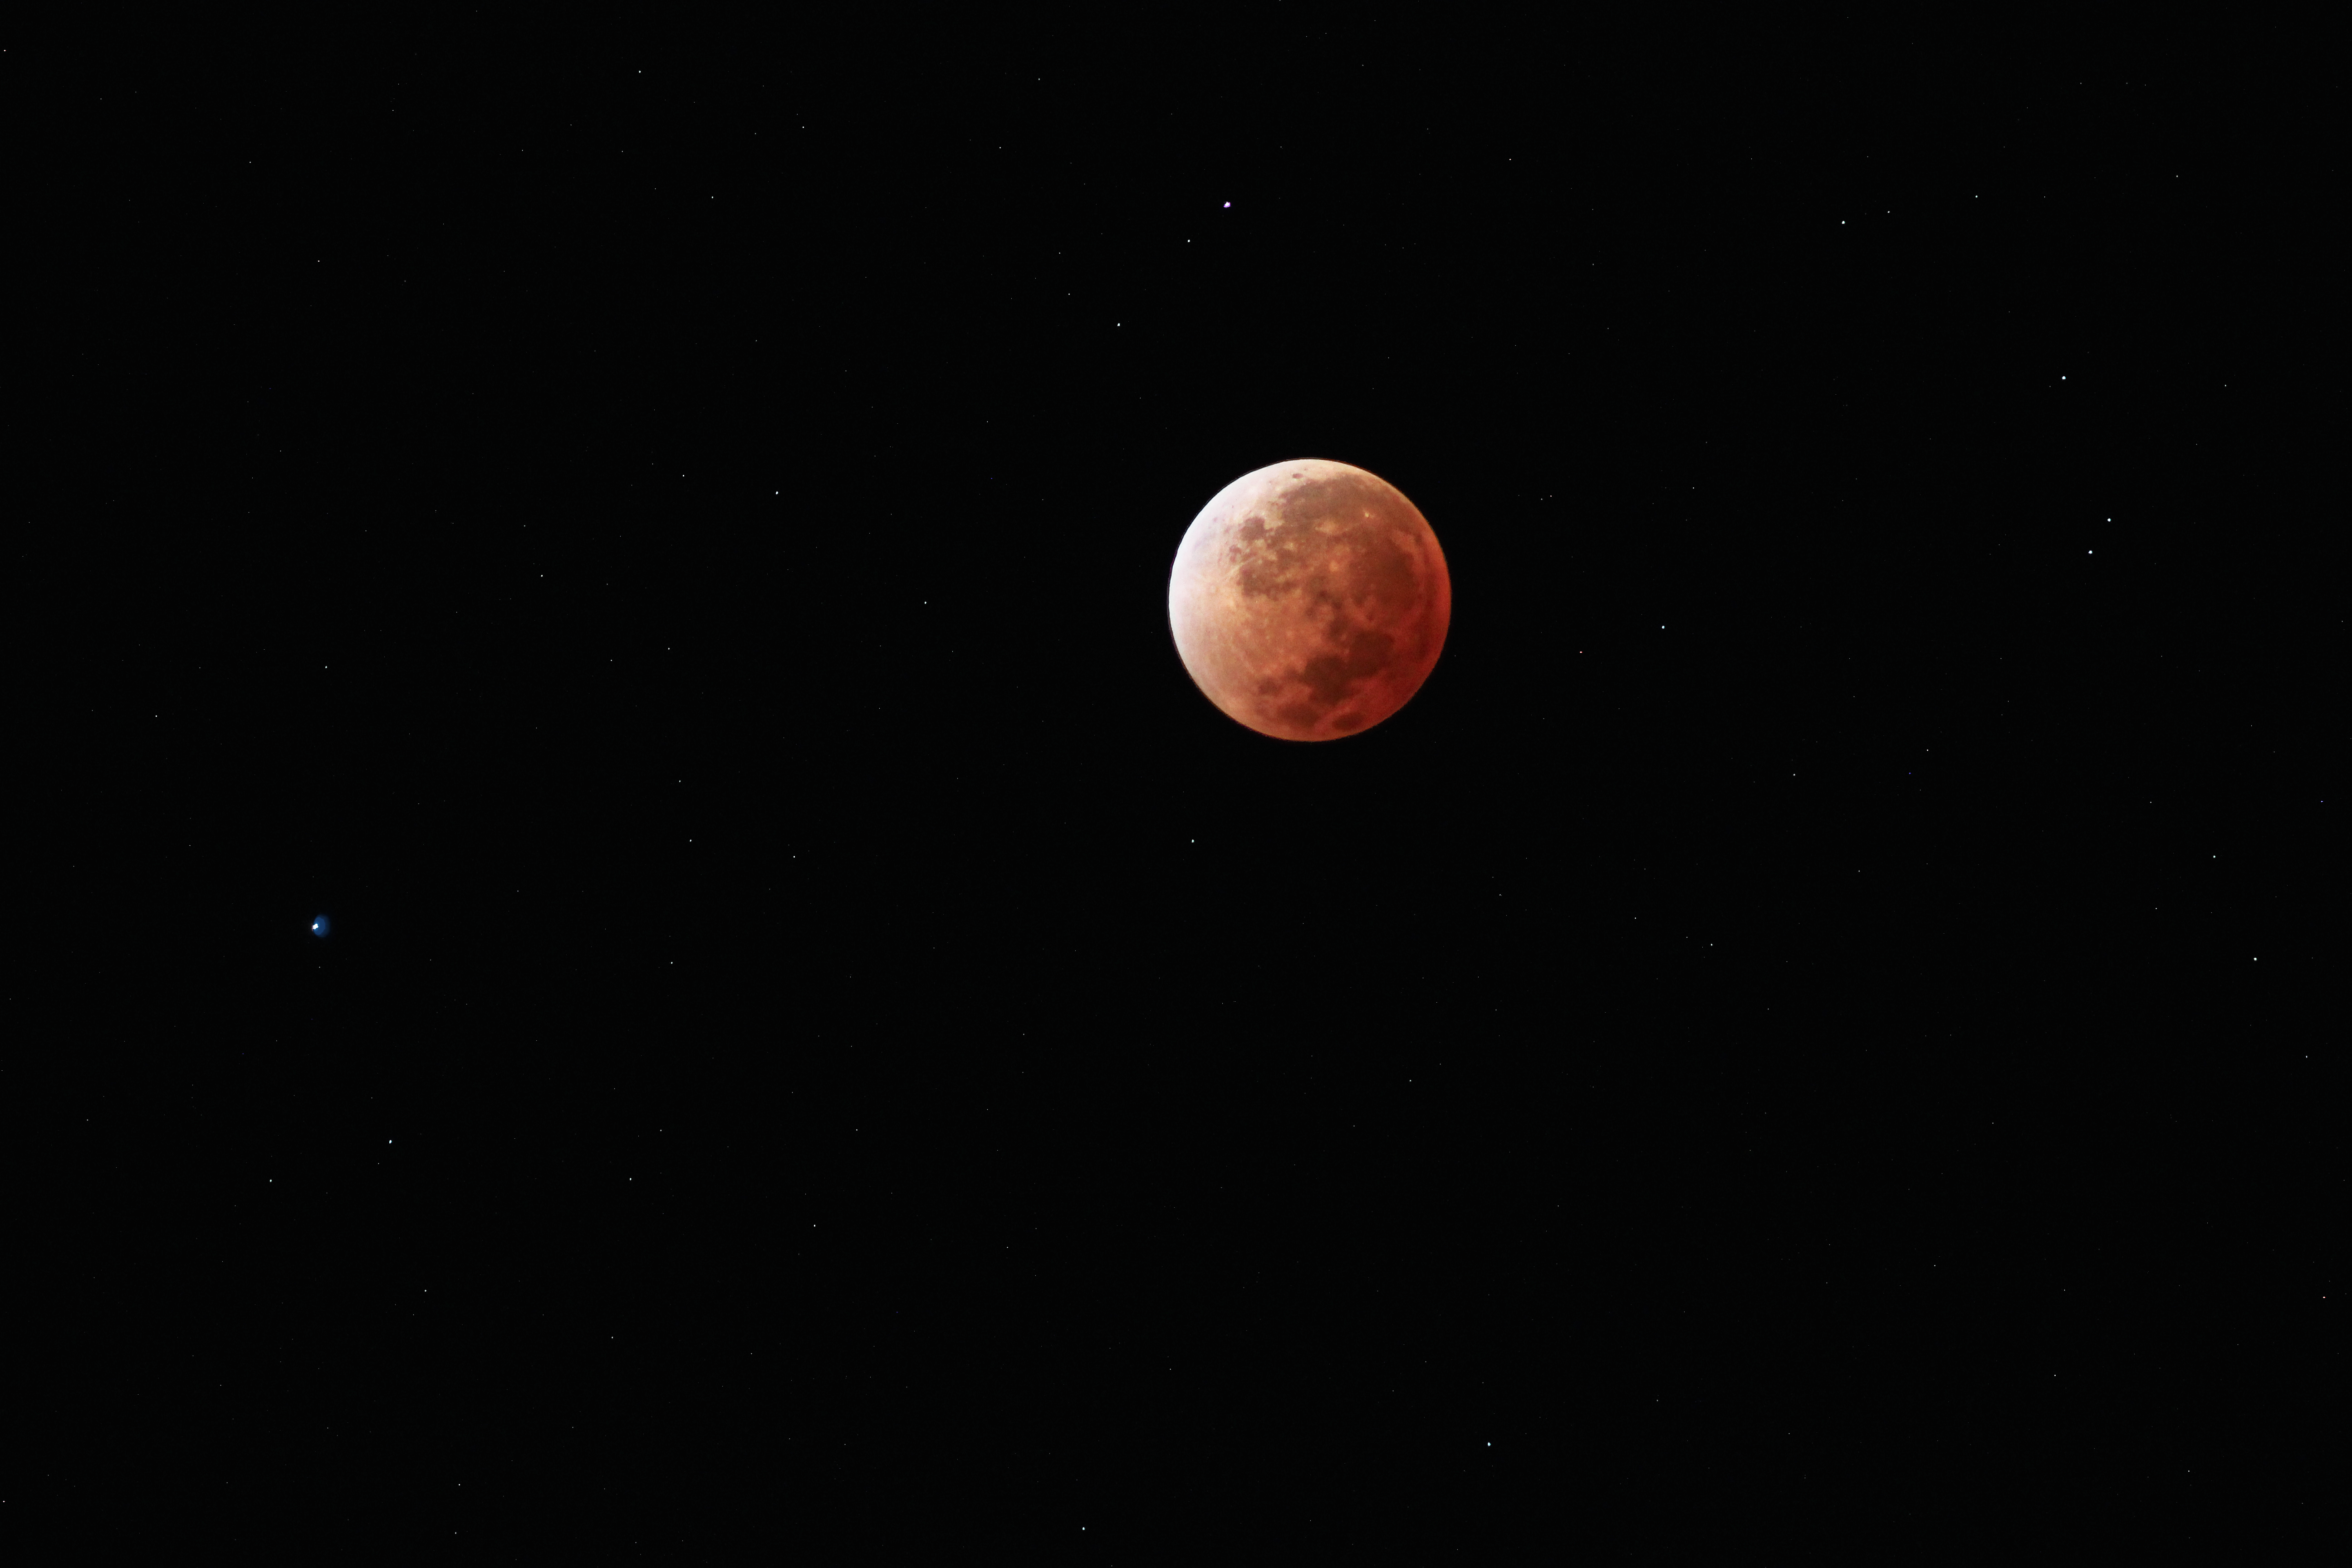

Blood Moon

A full Moon with a difference is captured in this image. Sometimes called a total Lunar eclipse, or 'Blood Moon', this phenomena occurs when the Moon passes into Earth's shadow.

For the same reasons the sky appears red at sunset, namely that red light is scattered less than blue light, the Moon is overcome with a soft red glow.

This picture was taken on 15 April 2014.

Credit: D. Schreiner and S. Degezelle/ESO